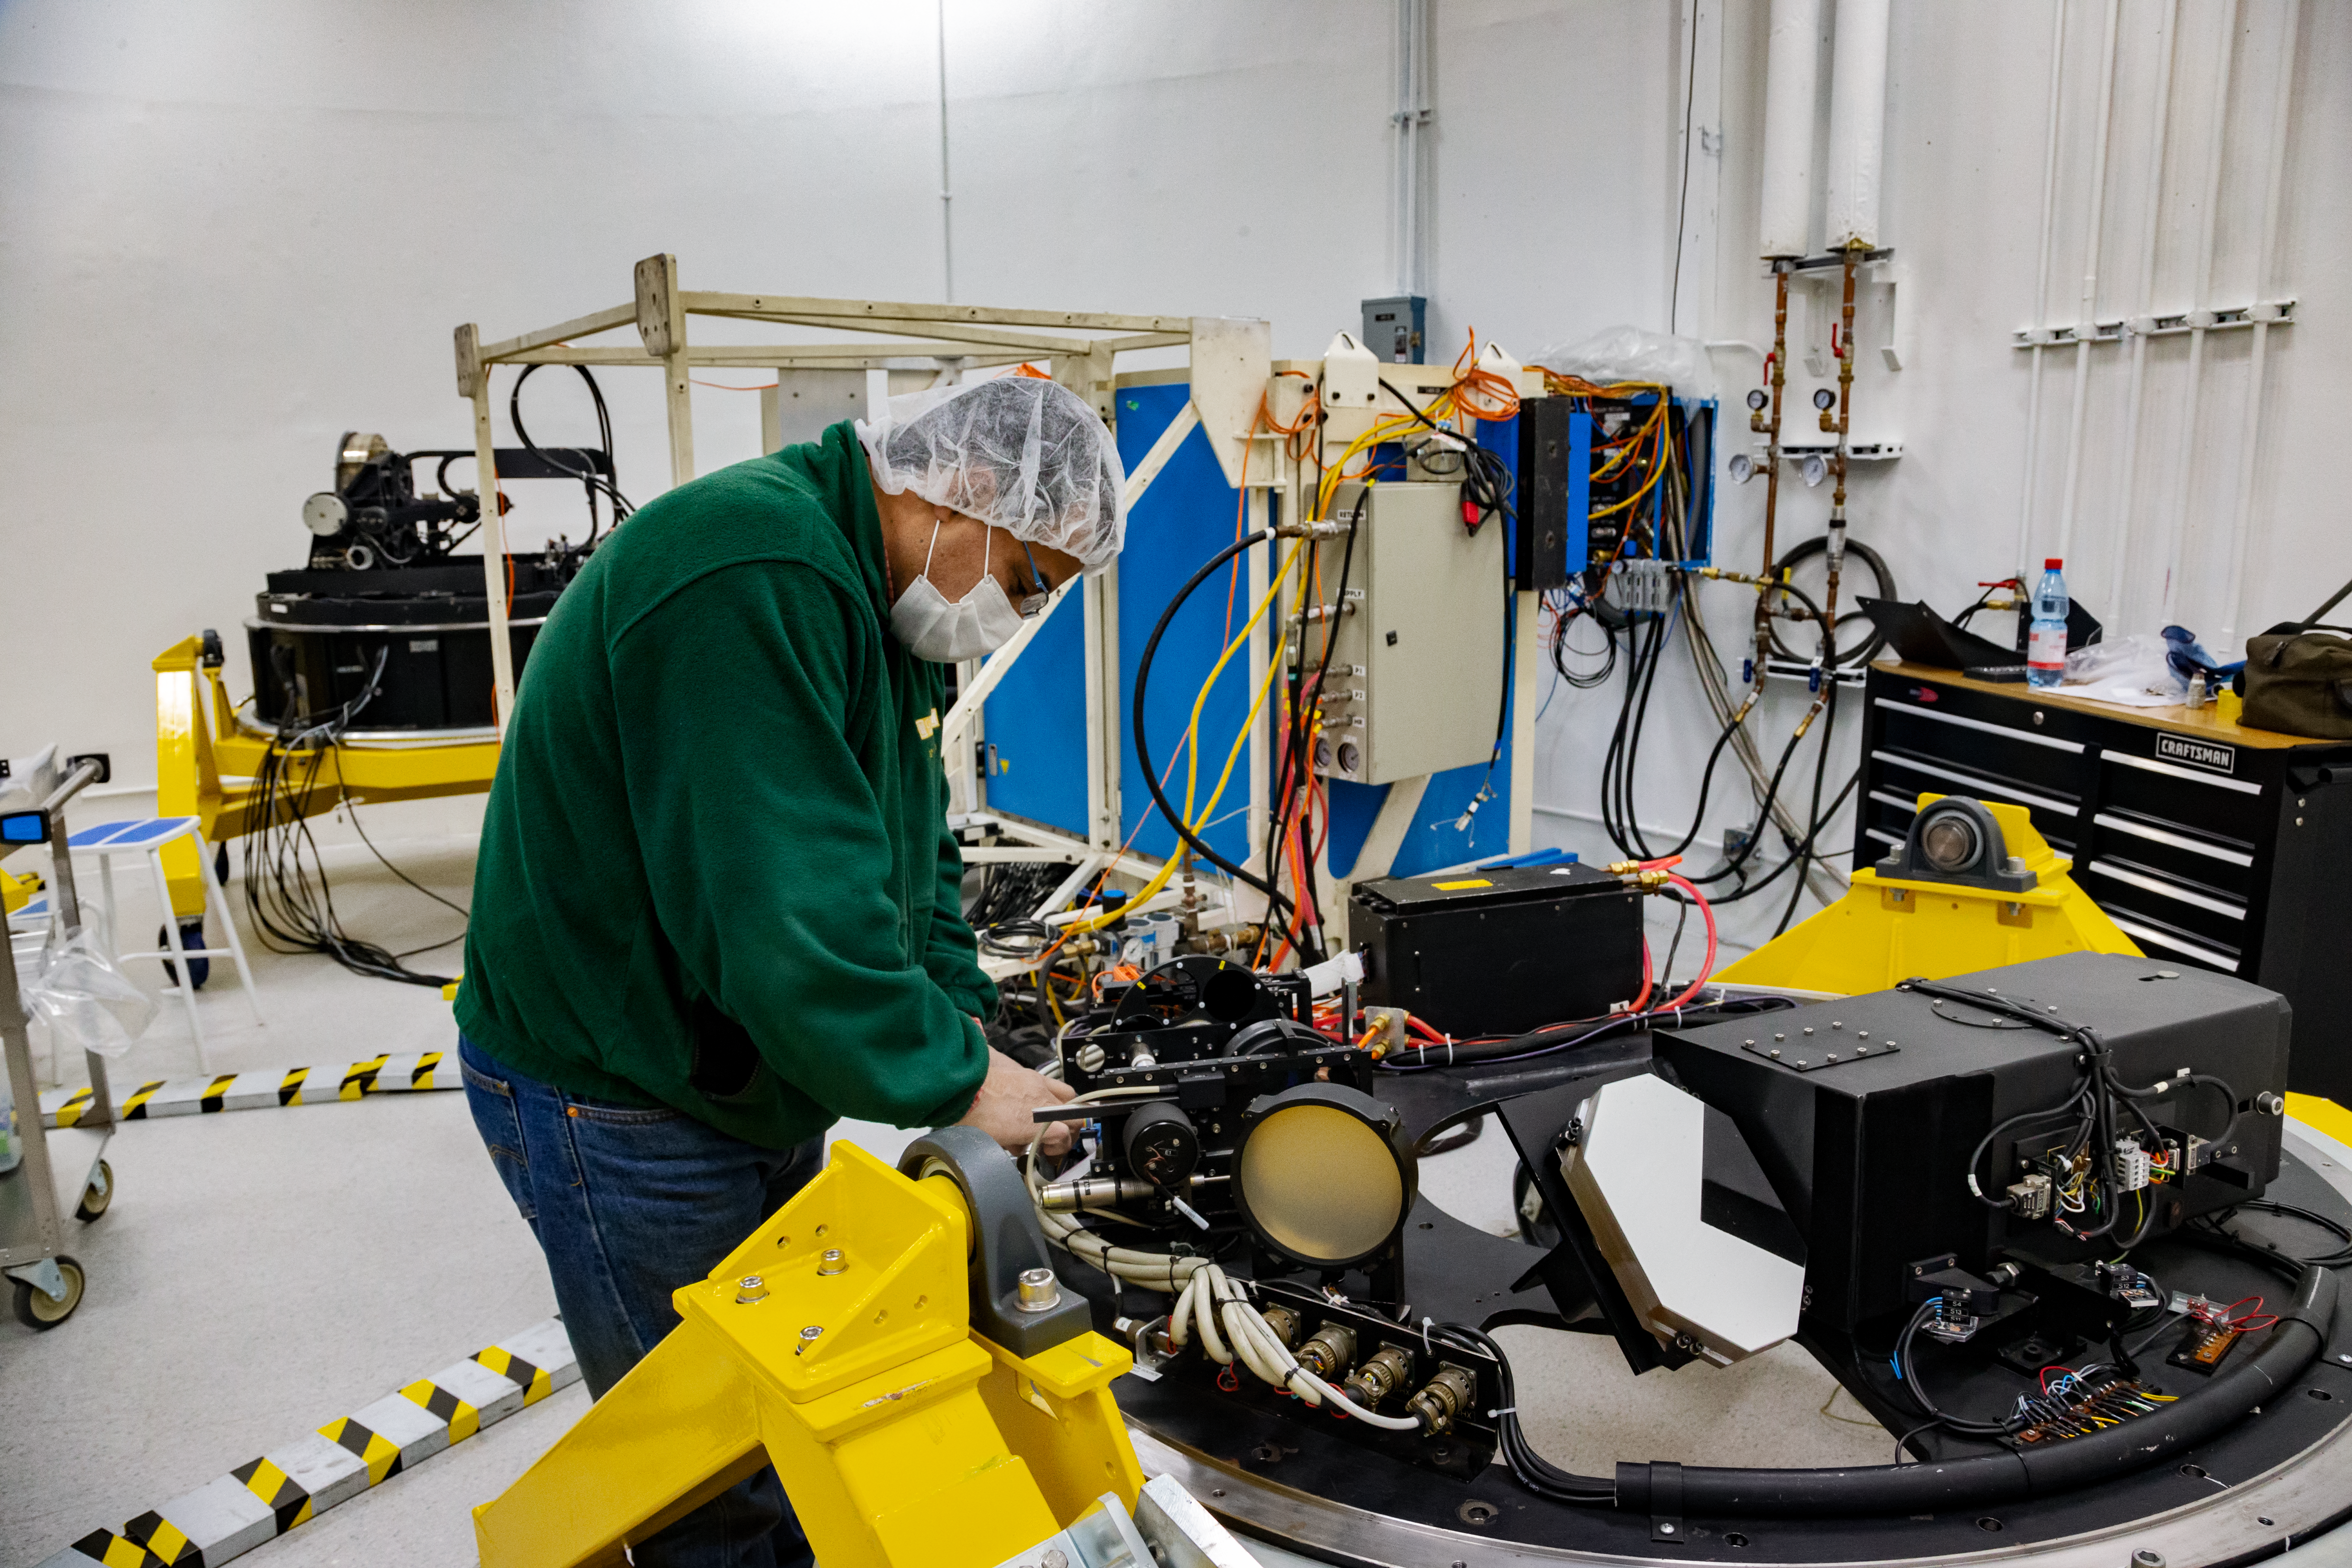

Gemini South Shutdown

Senior Electronics Technical, Alejandro Gutierrez, is doing maintenaince over the High-Resolution Wavefront Sensor (HRWFS) of the Acquisition and Guidance Unit (A&G), during the annual shutdown process at the lab of the Gemini South telescope in Chile.

Credit: International Gemini Observatory/NOIRLab/NSF/AURA/Manuel Paredes